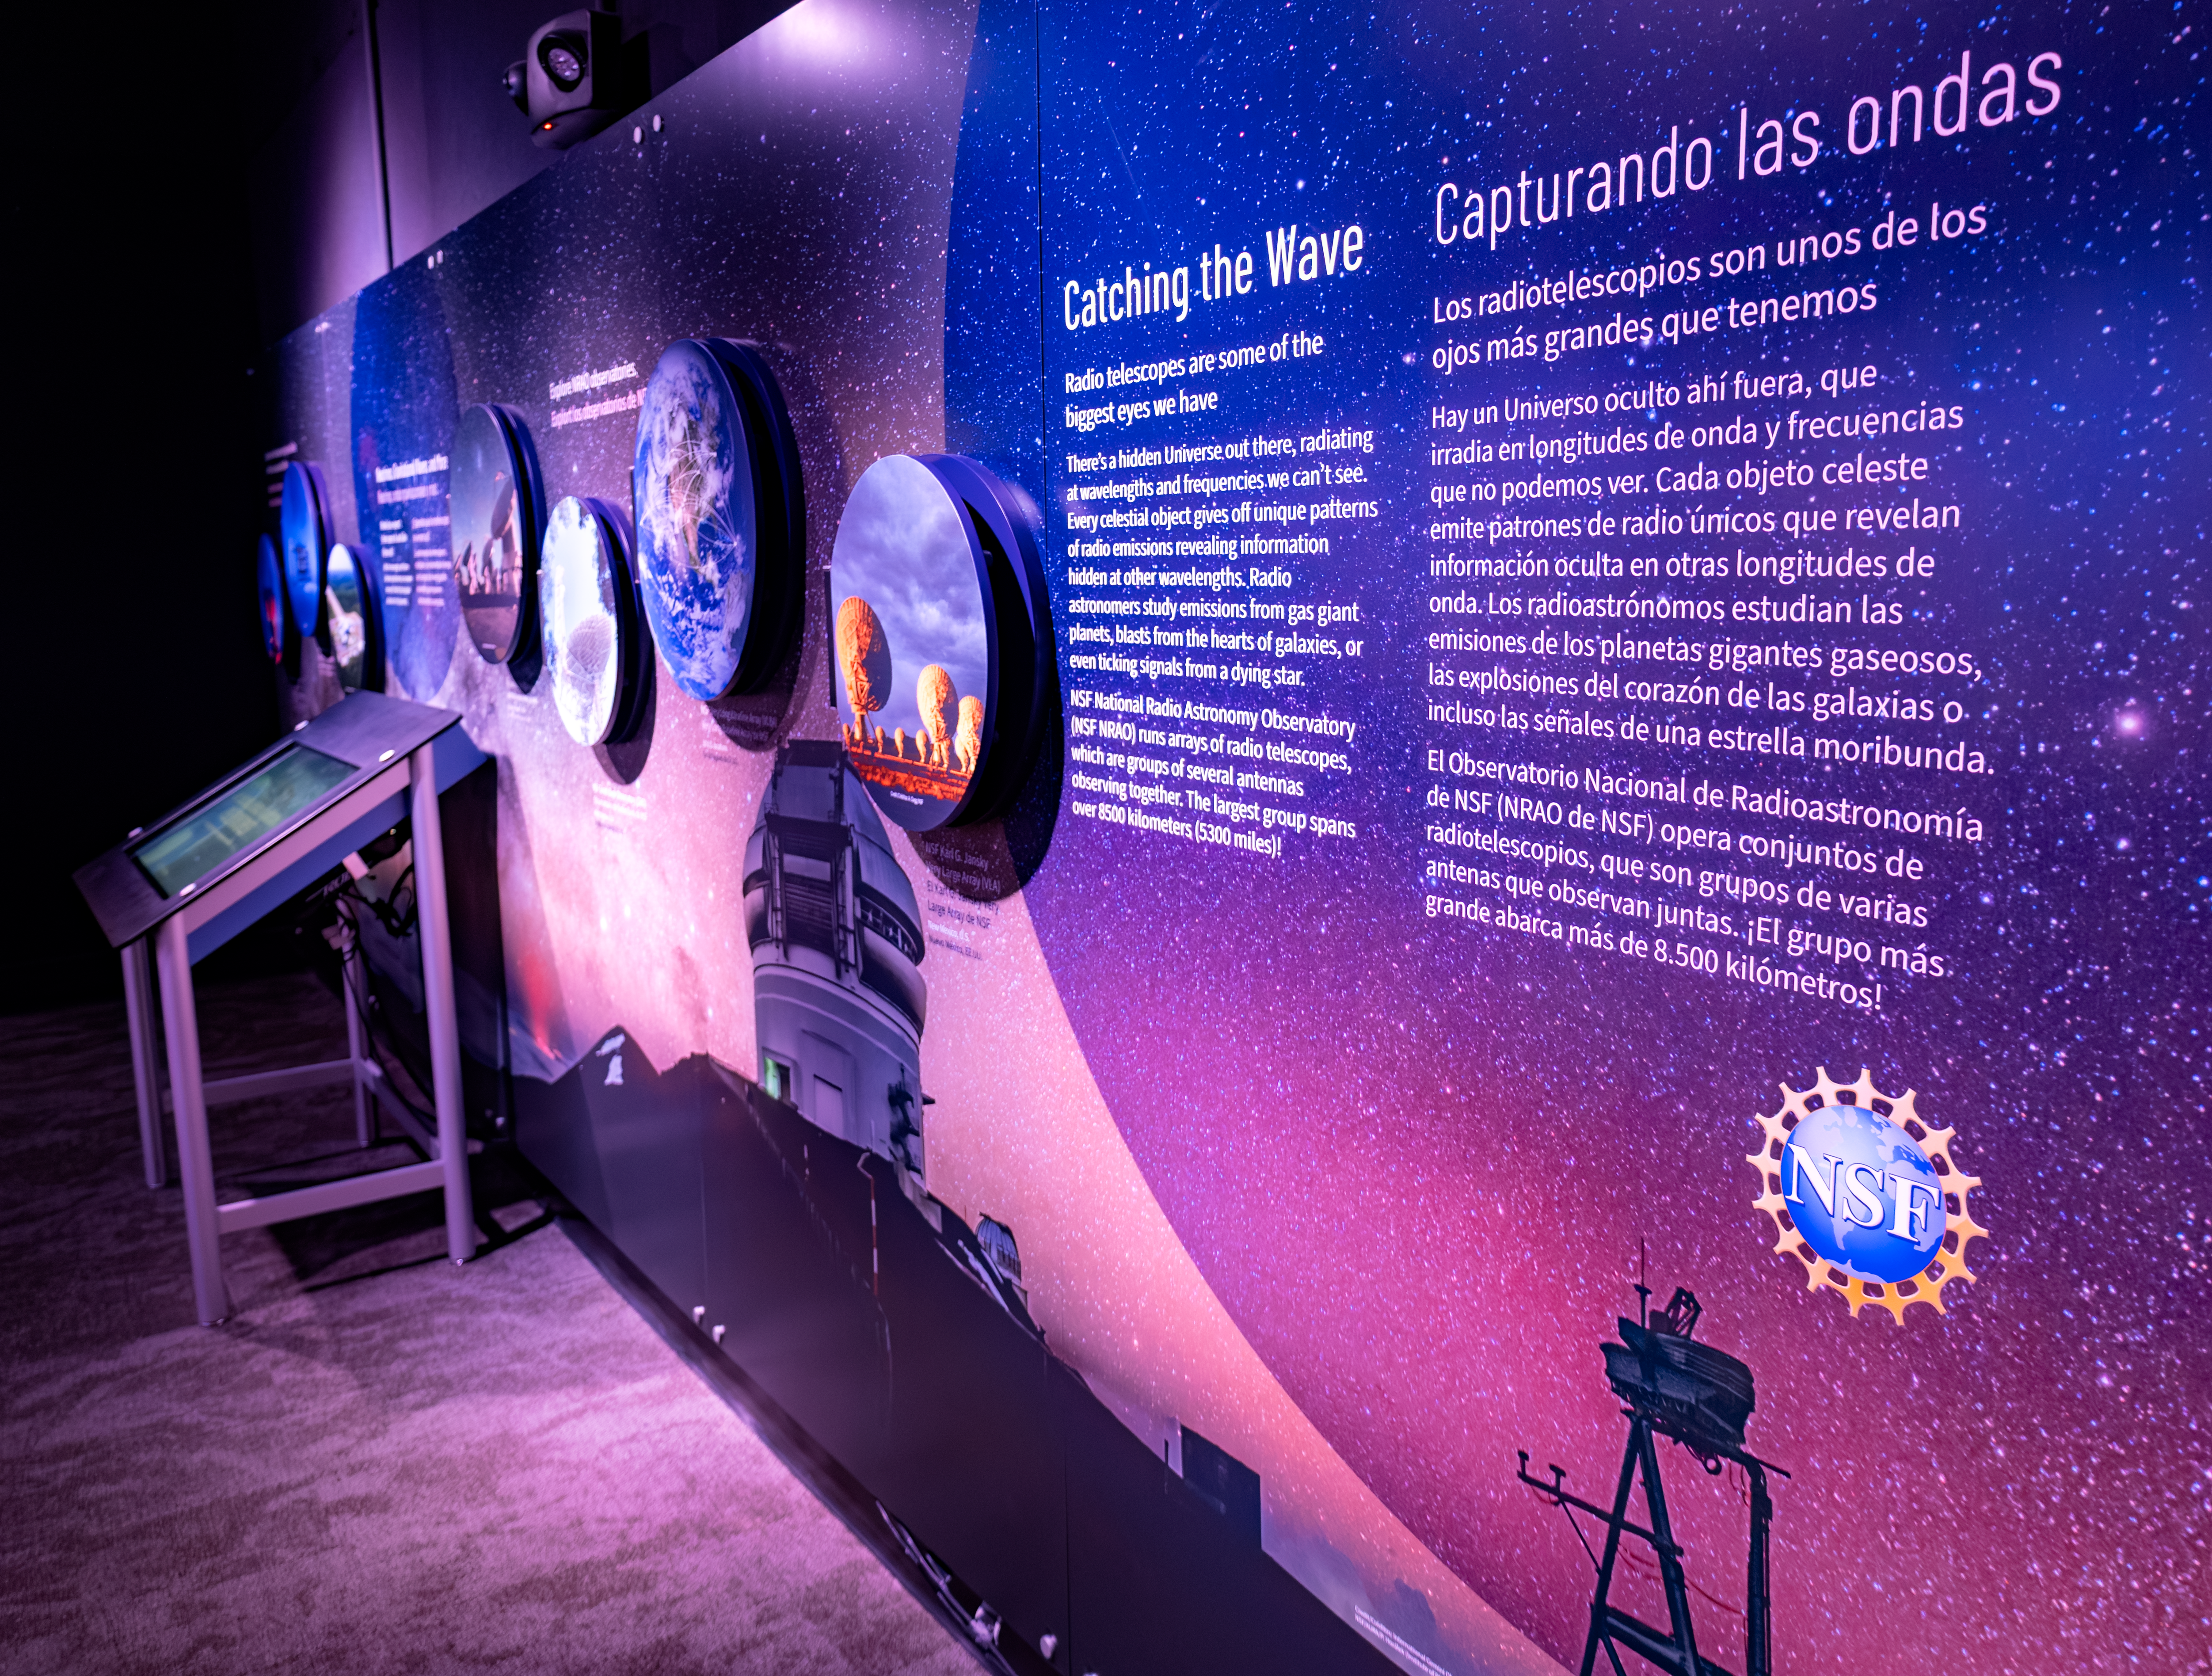

The Taṣogida Ki: Center for Astronomy Outreach

The Taṣogida Ki: Center for Astronomy Outreach is the first science center located inside a telescope — the recently-retired McMath-Pierce Solar Telescope, which has been retrofitted with interactive exhibits and educational programs focused on astronomy funded by the U.S. National Science Foundation. Taṣogida Ki: is a part of the well-known Kitt Peak Visitor Center, which has operated since 1964.

Credit: KPNO/NOIRLab/NSF/AURA/R. Sparks